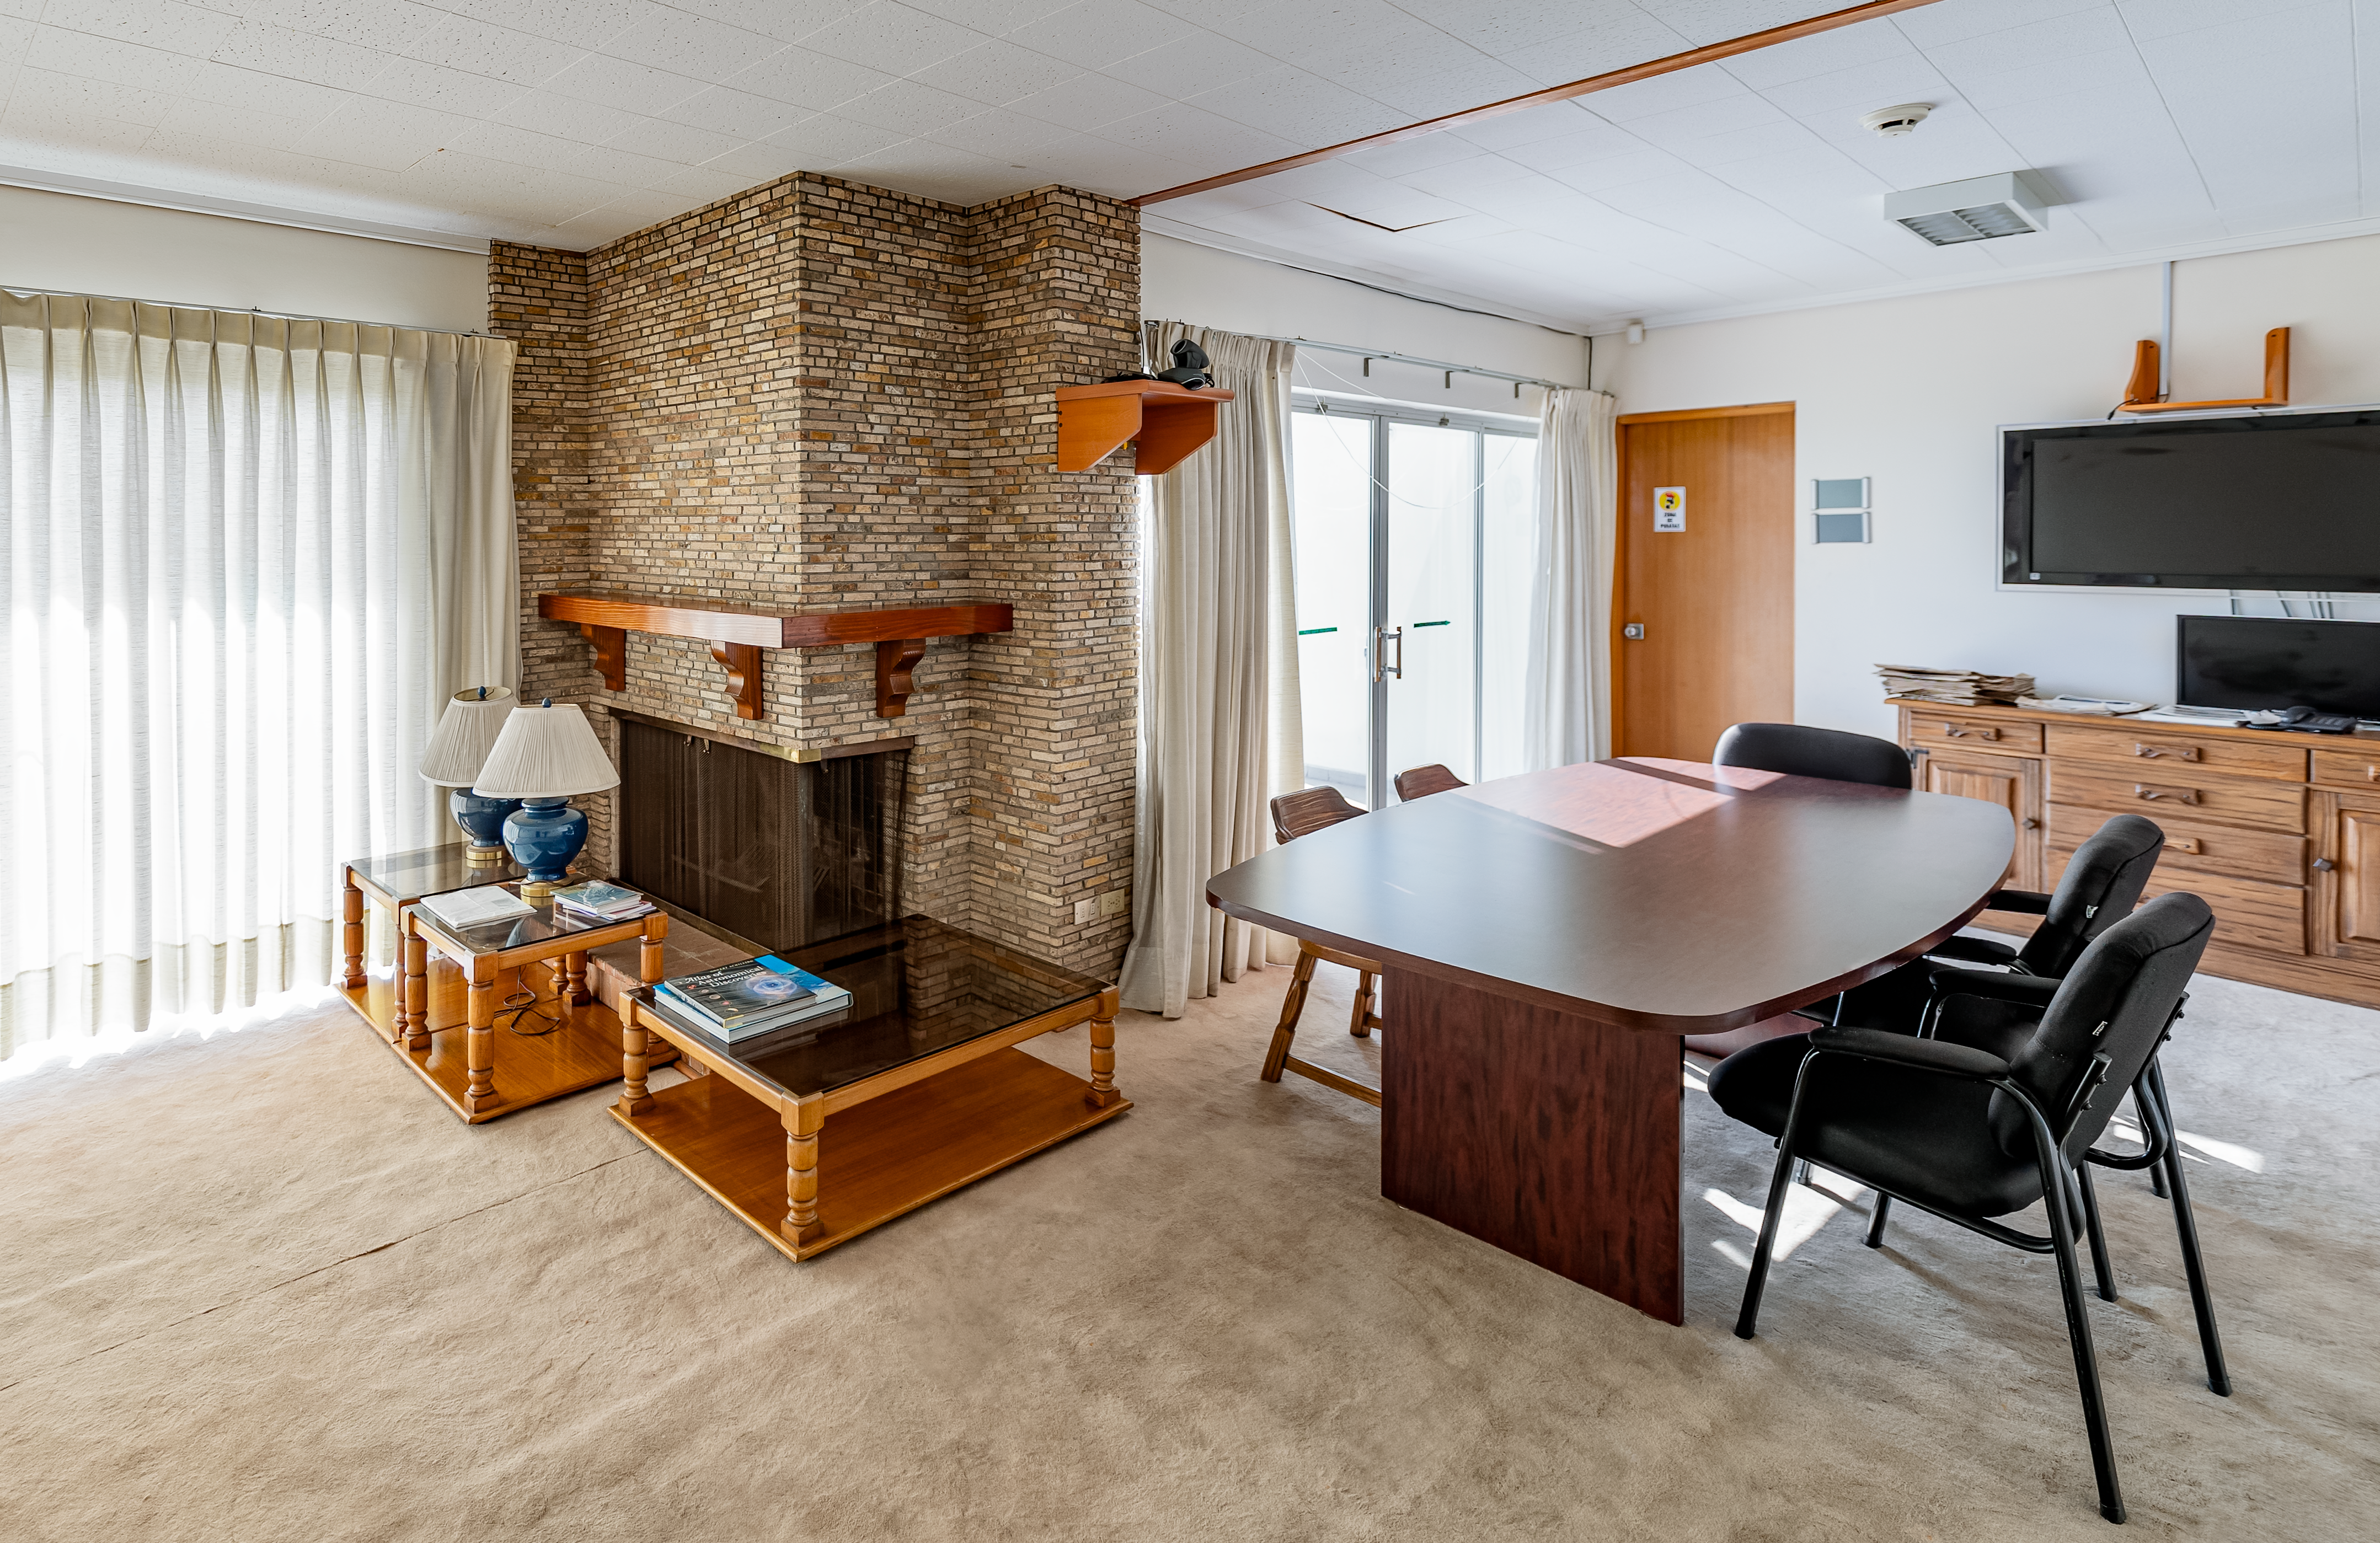

AURA Recinto Meeting Space

A meeting space in House 8 at the AURA Recinto in La Serena, Chile.

Credit: NOIRLab/NSF/AURA/T. Slovinský